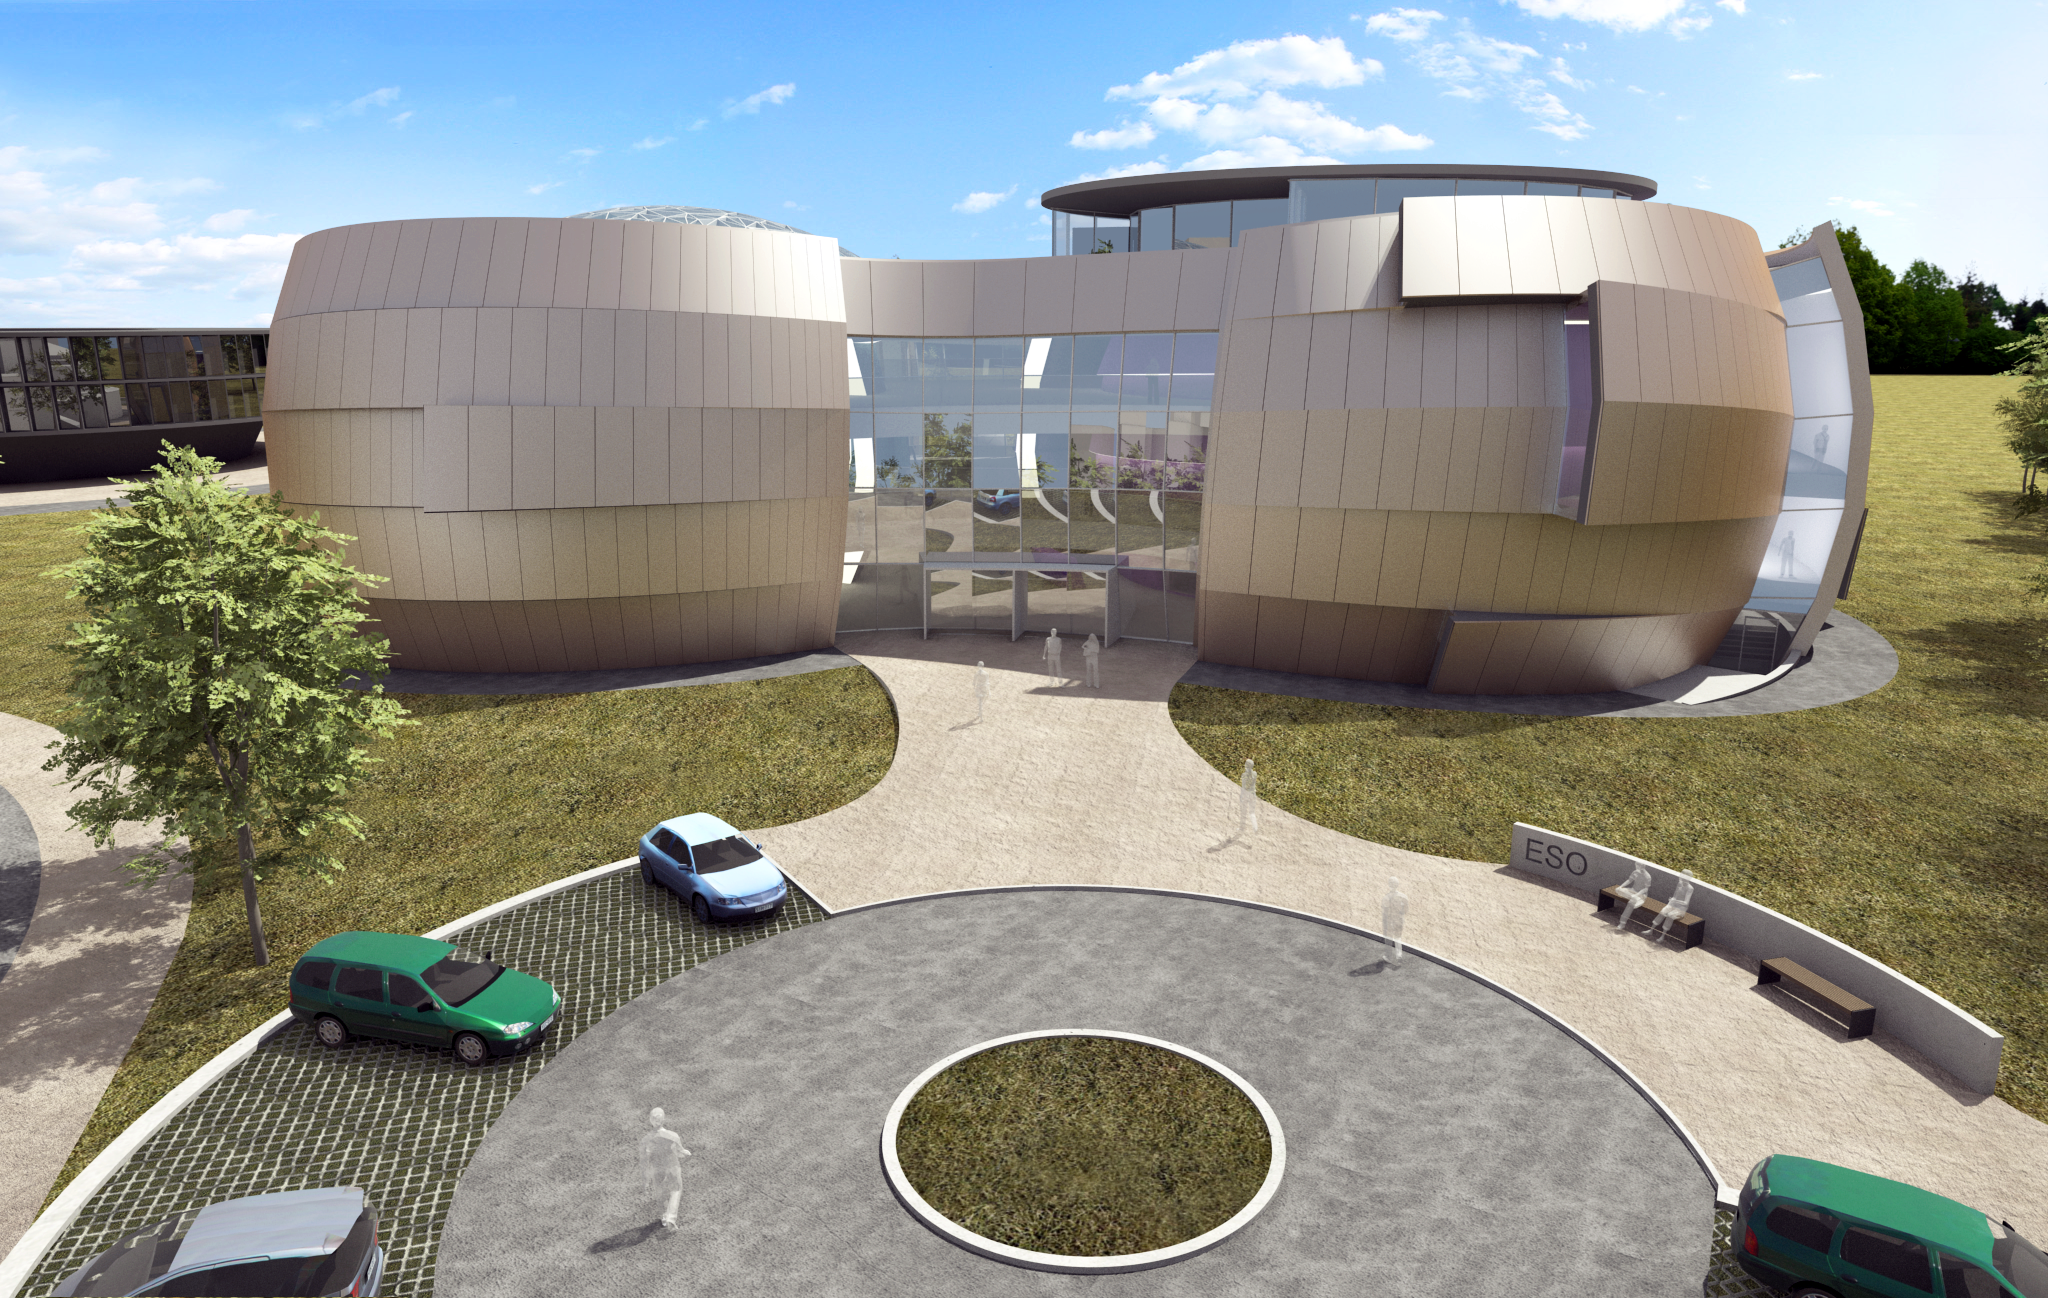

The front of the ESO Supernova Planetarium & Visitor Centre

The ESO Supernova Planetarium & Visitor Centre, being built in Garching next to the ESO Headquarters, will offer its visitors a contemporary, interactive exhibition on modern astronomy, as well as the possibility to enjoy digital full-dome planetarium shows and guided tours.

This first rendering from 2013 shows the front of the building, as visitors will see it when they first arrive at the ESO Headquarters in Garching. The two main structural elements contain a large empty cylindrical room — the Void — suitable for temporary exhibitions, and a modern digital planetarium. Both are connected by a long, winding path, which contains the exhibition area of the building.

To the left, in the background, the rendering shows a part of the new extension of the ESO Headquarters.

Credit: Architekten Bernhardt + Partner (www.bp-da.de)